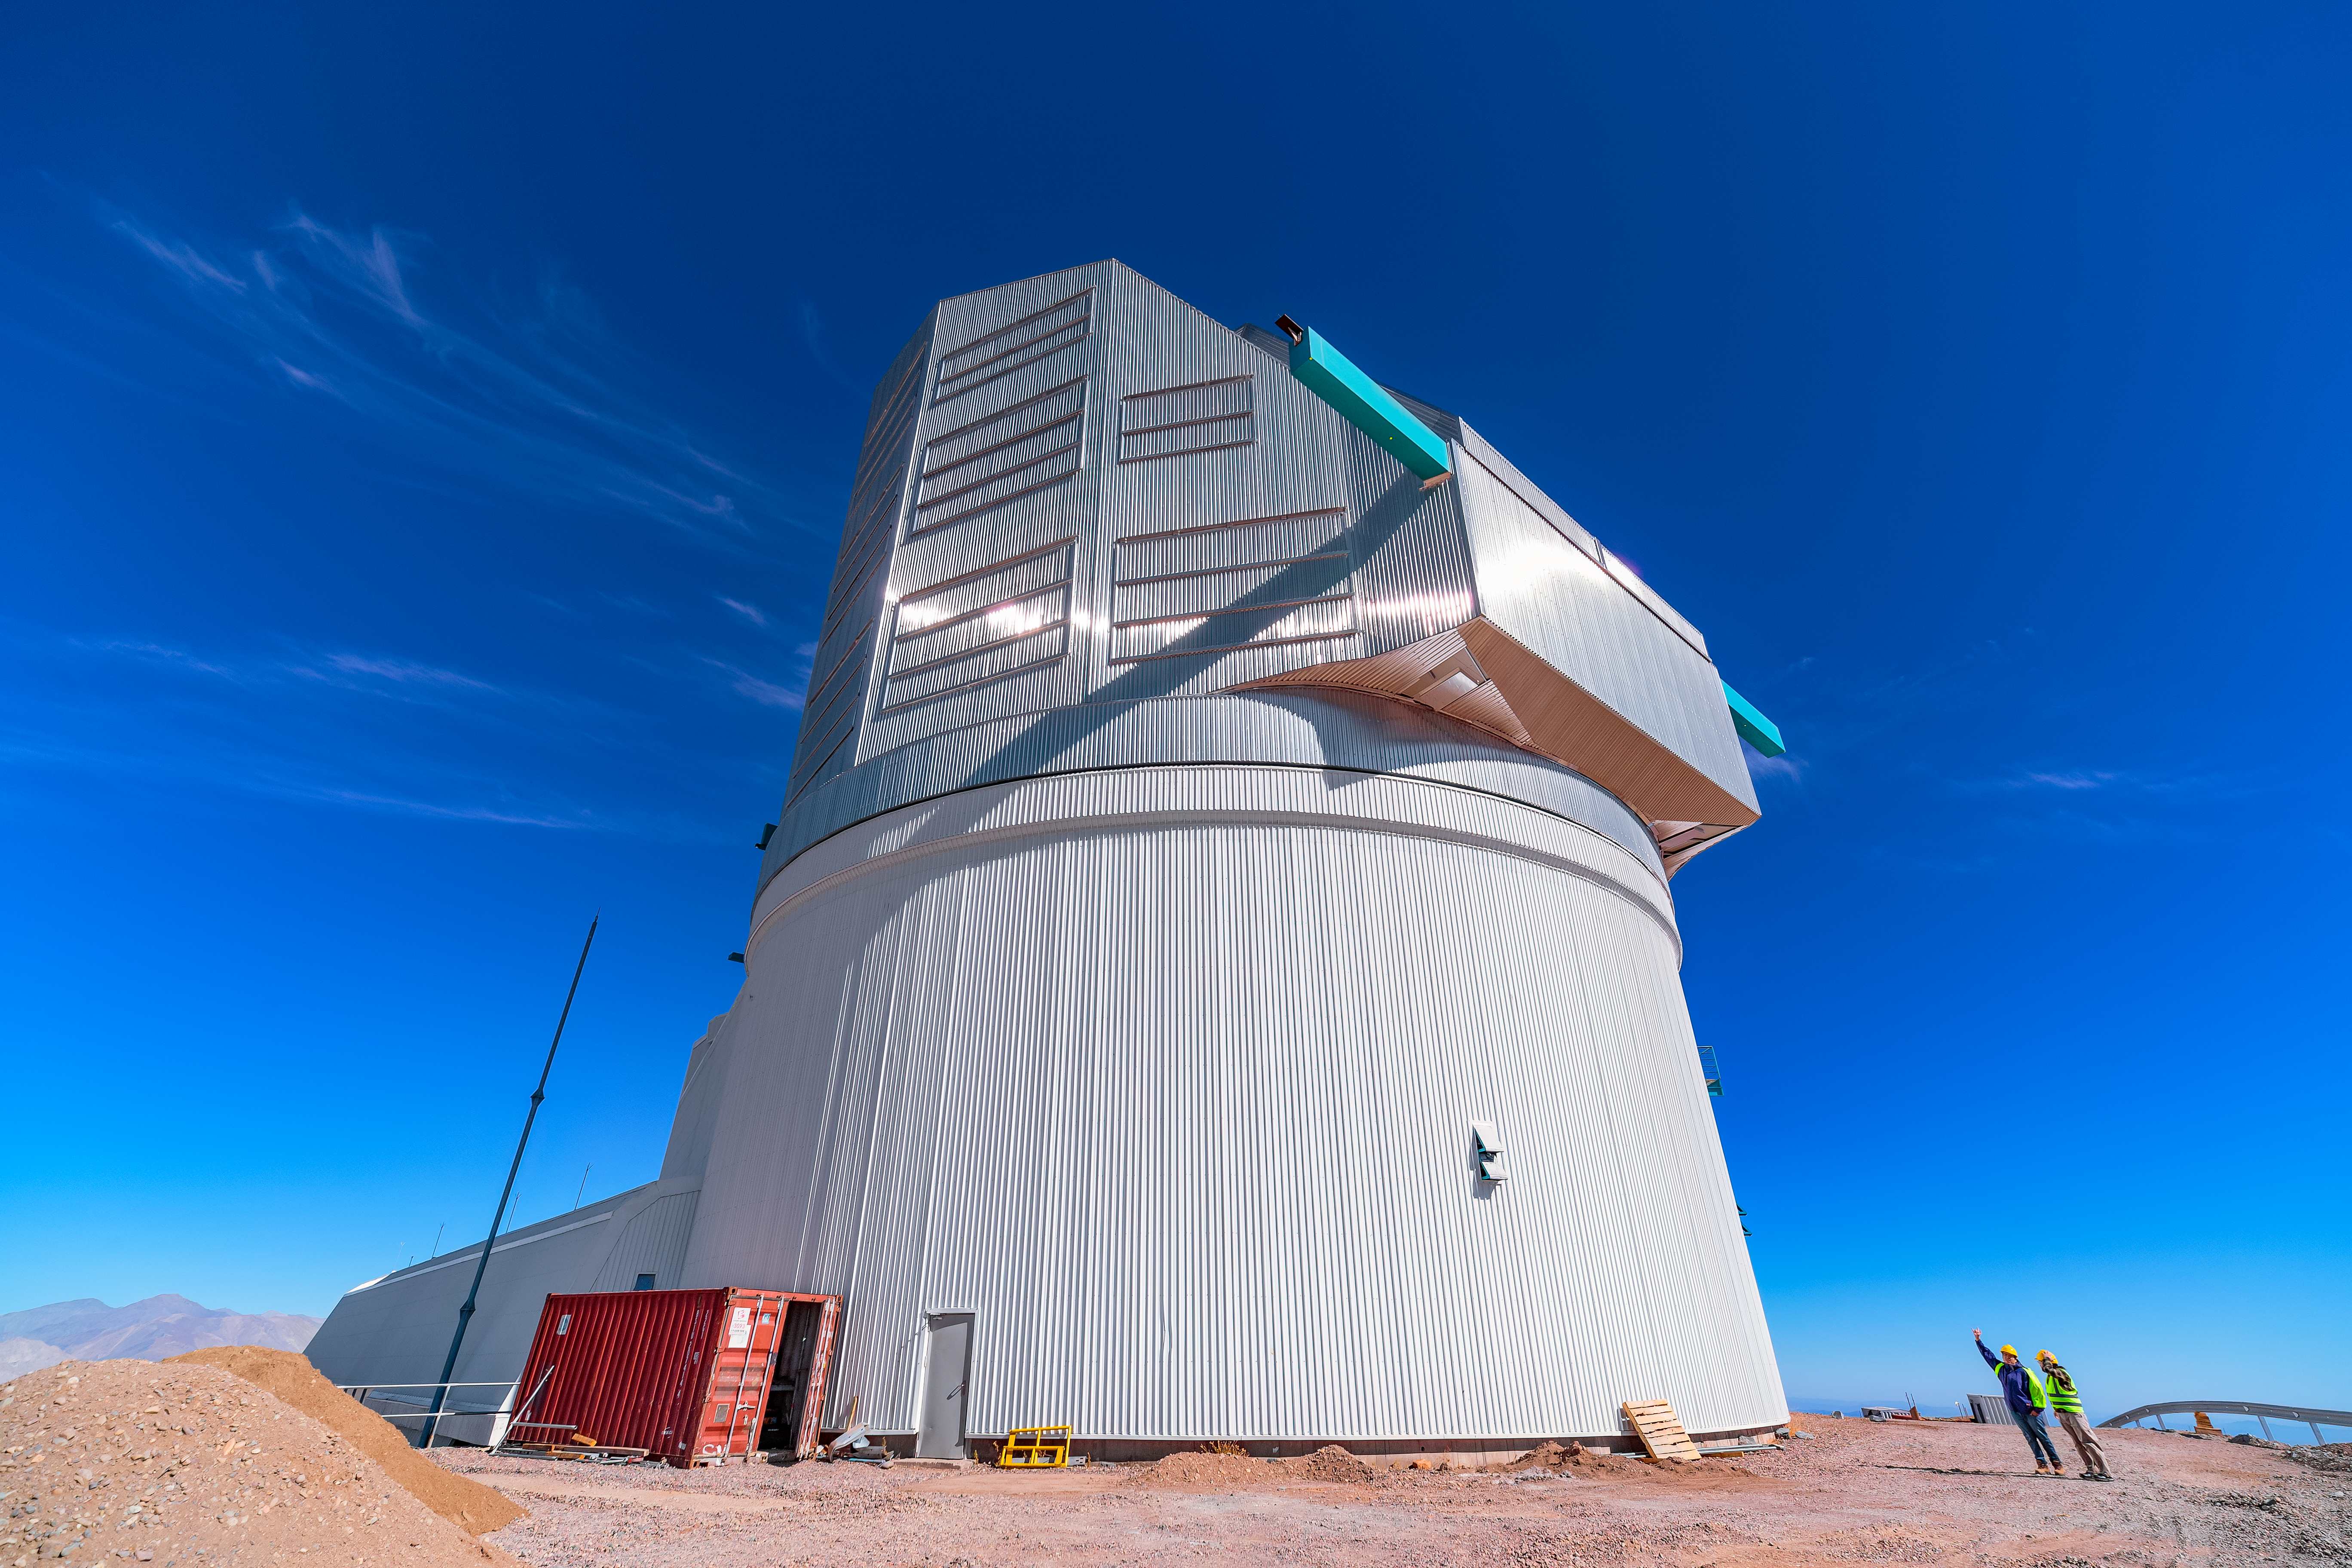

Daytime Rubin During First Look Observation Campaign

NSF–DOE Vera C. Rubin Observatory's dome and lower enclosure are seen in this daytime image captured during First Look activities.

Credit: RubinObs/NOIRLab/SLAC/NSF/DOE/AURA/P. Horálek (Institute of Physics in Opava)